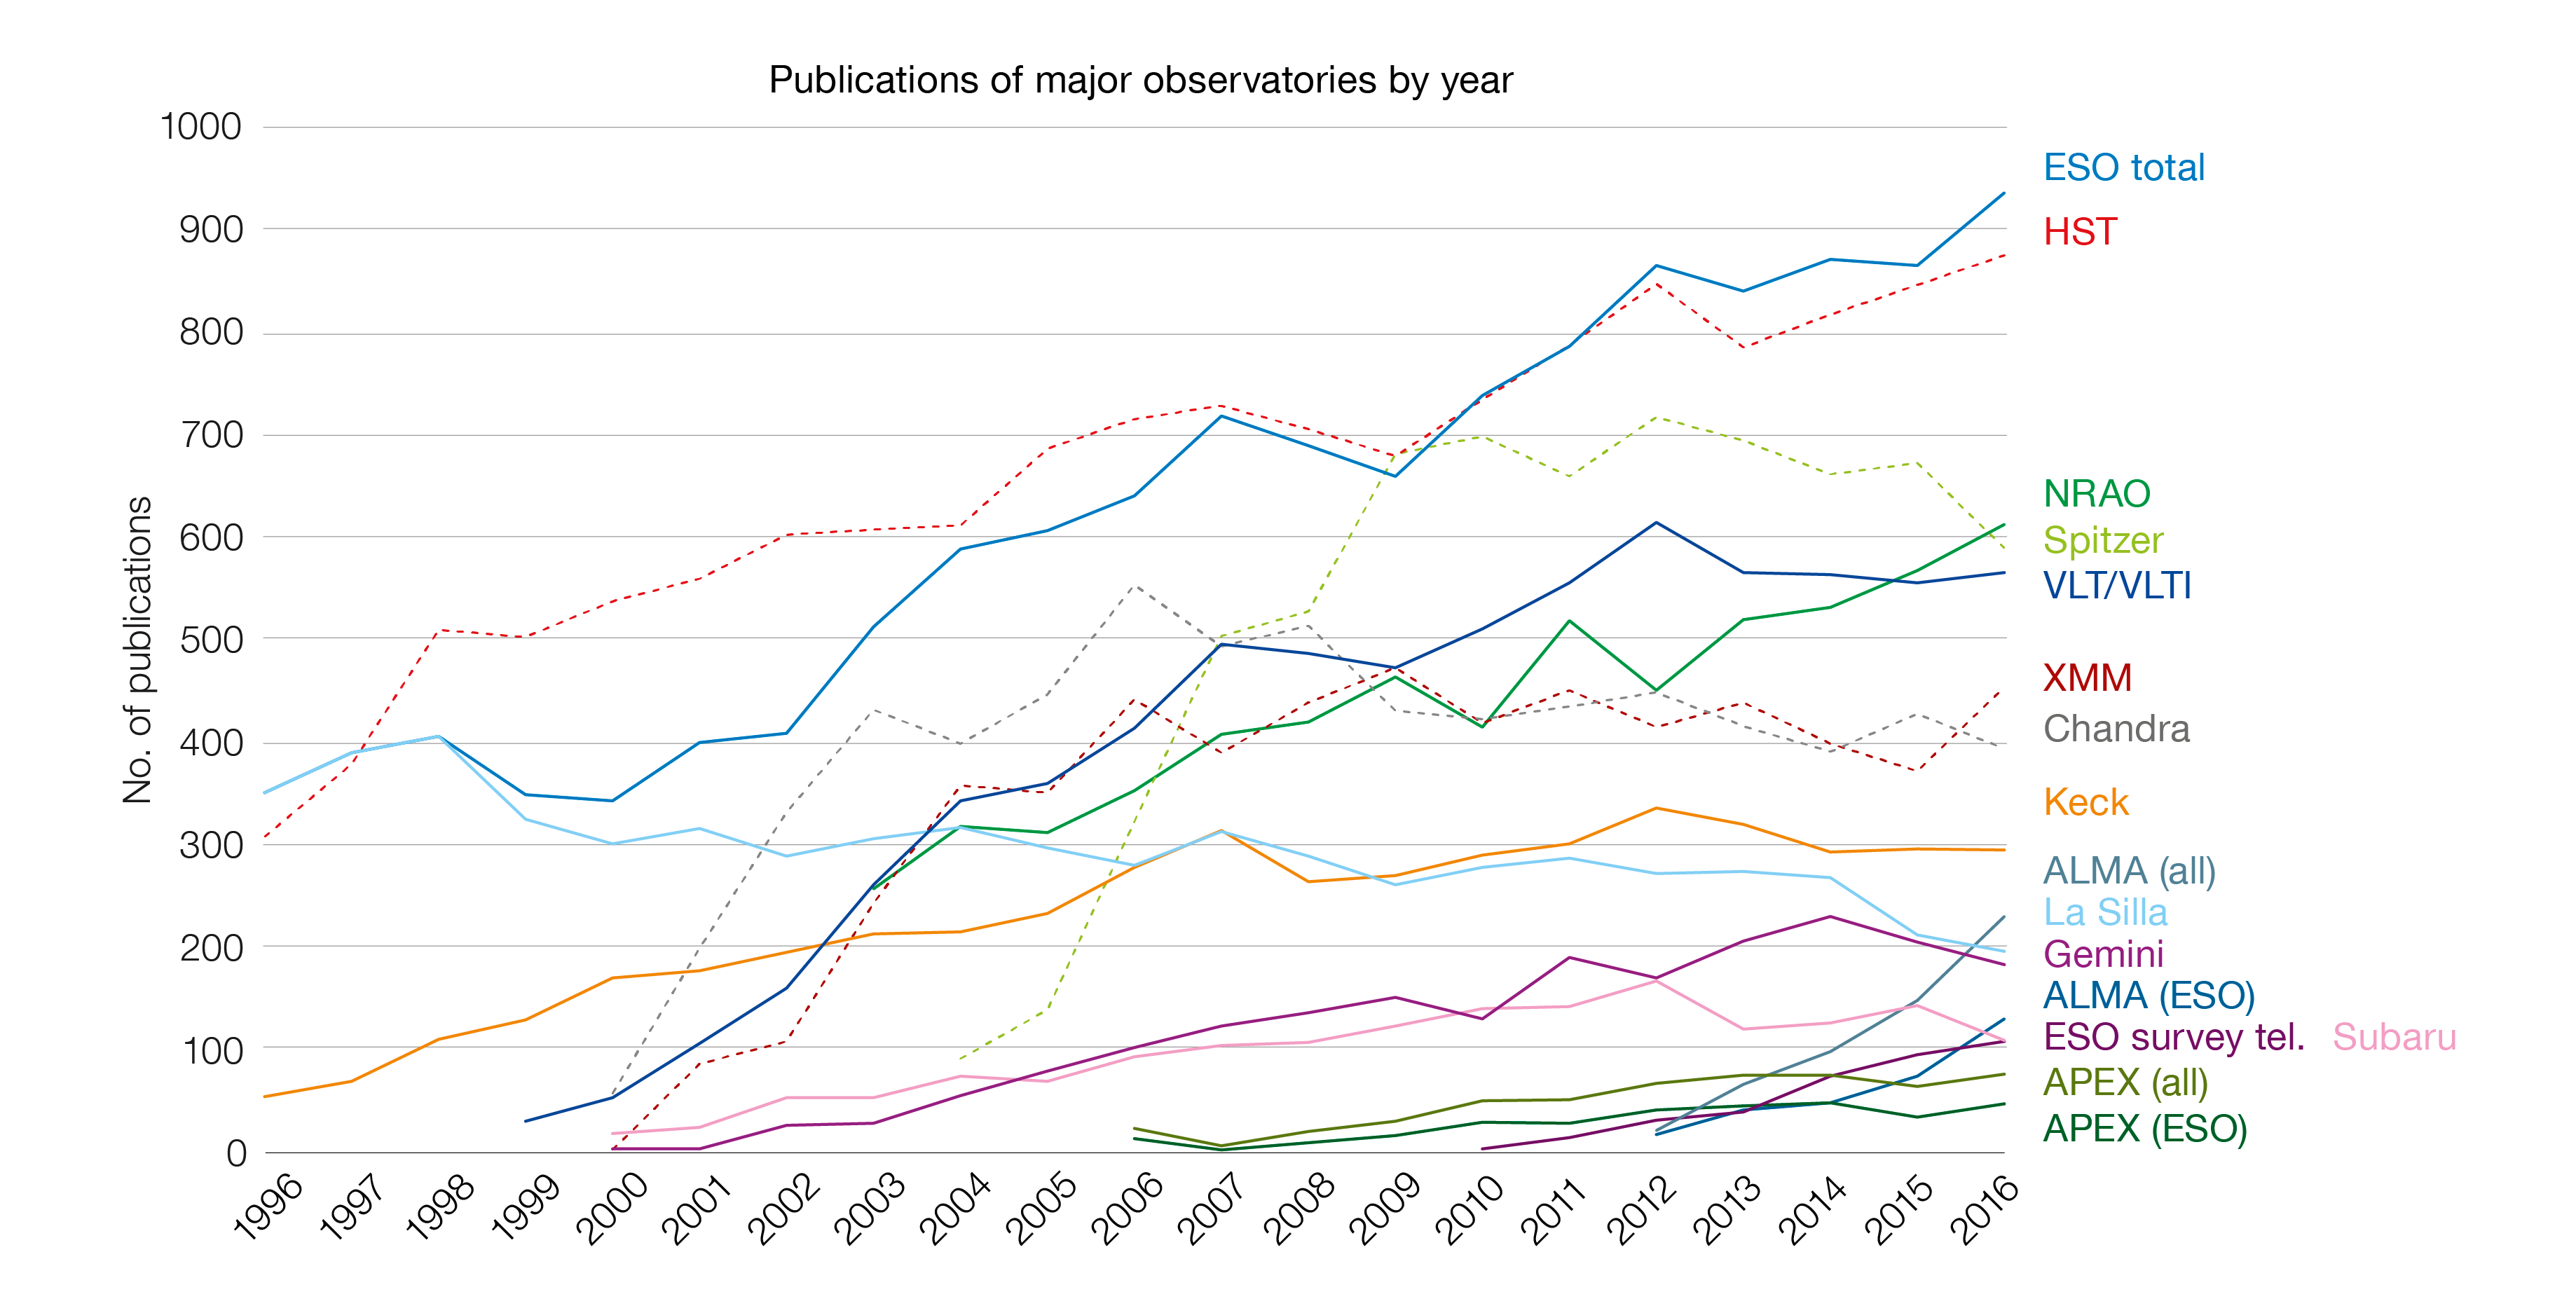

Number of papers published using observational data from different observatories (1996–2016)

The number of refereed papers published based on data from ESO and other telescopes over the period 1996 to the 2016. These numbers are from the ESO Telescope Bibliography (telbib). Note that different observatories use different selection criteria for inclusion or exclusion of papers.

Credit: ESO